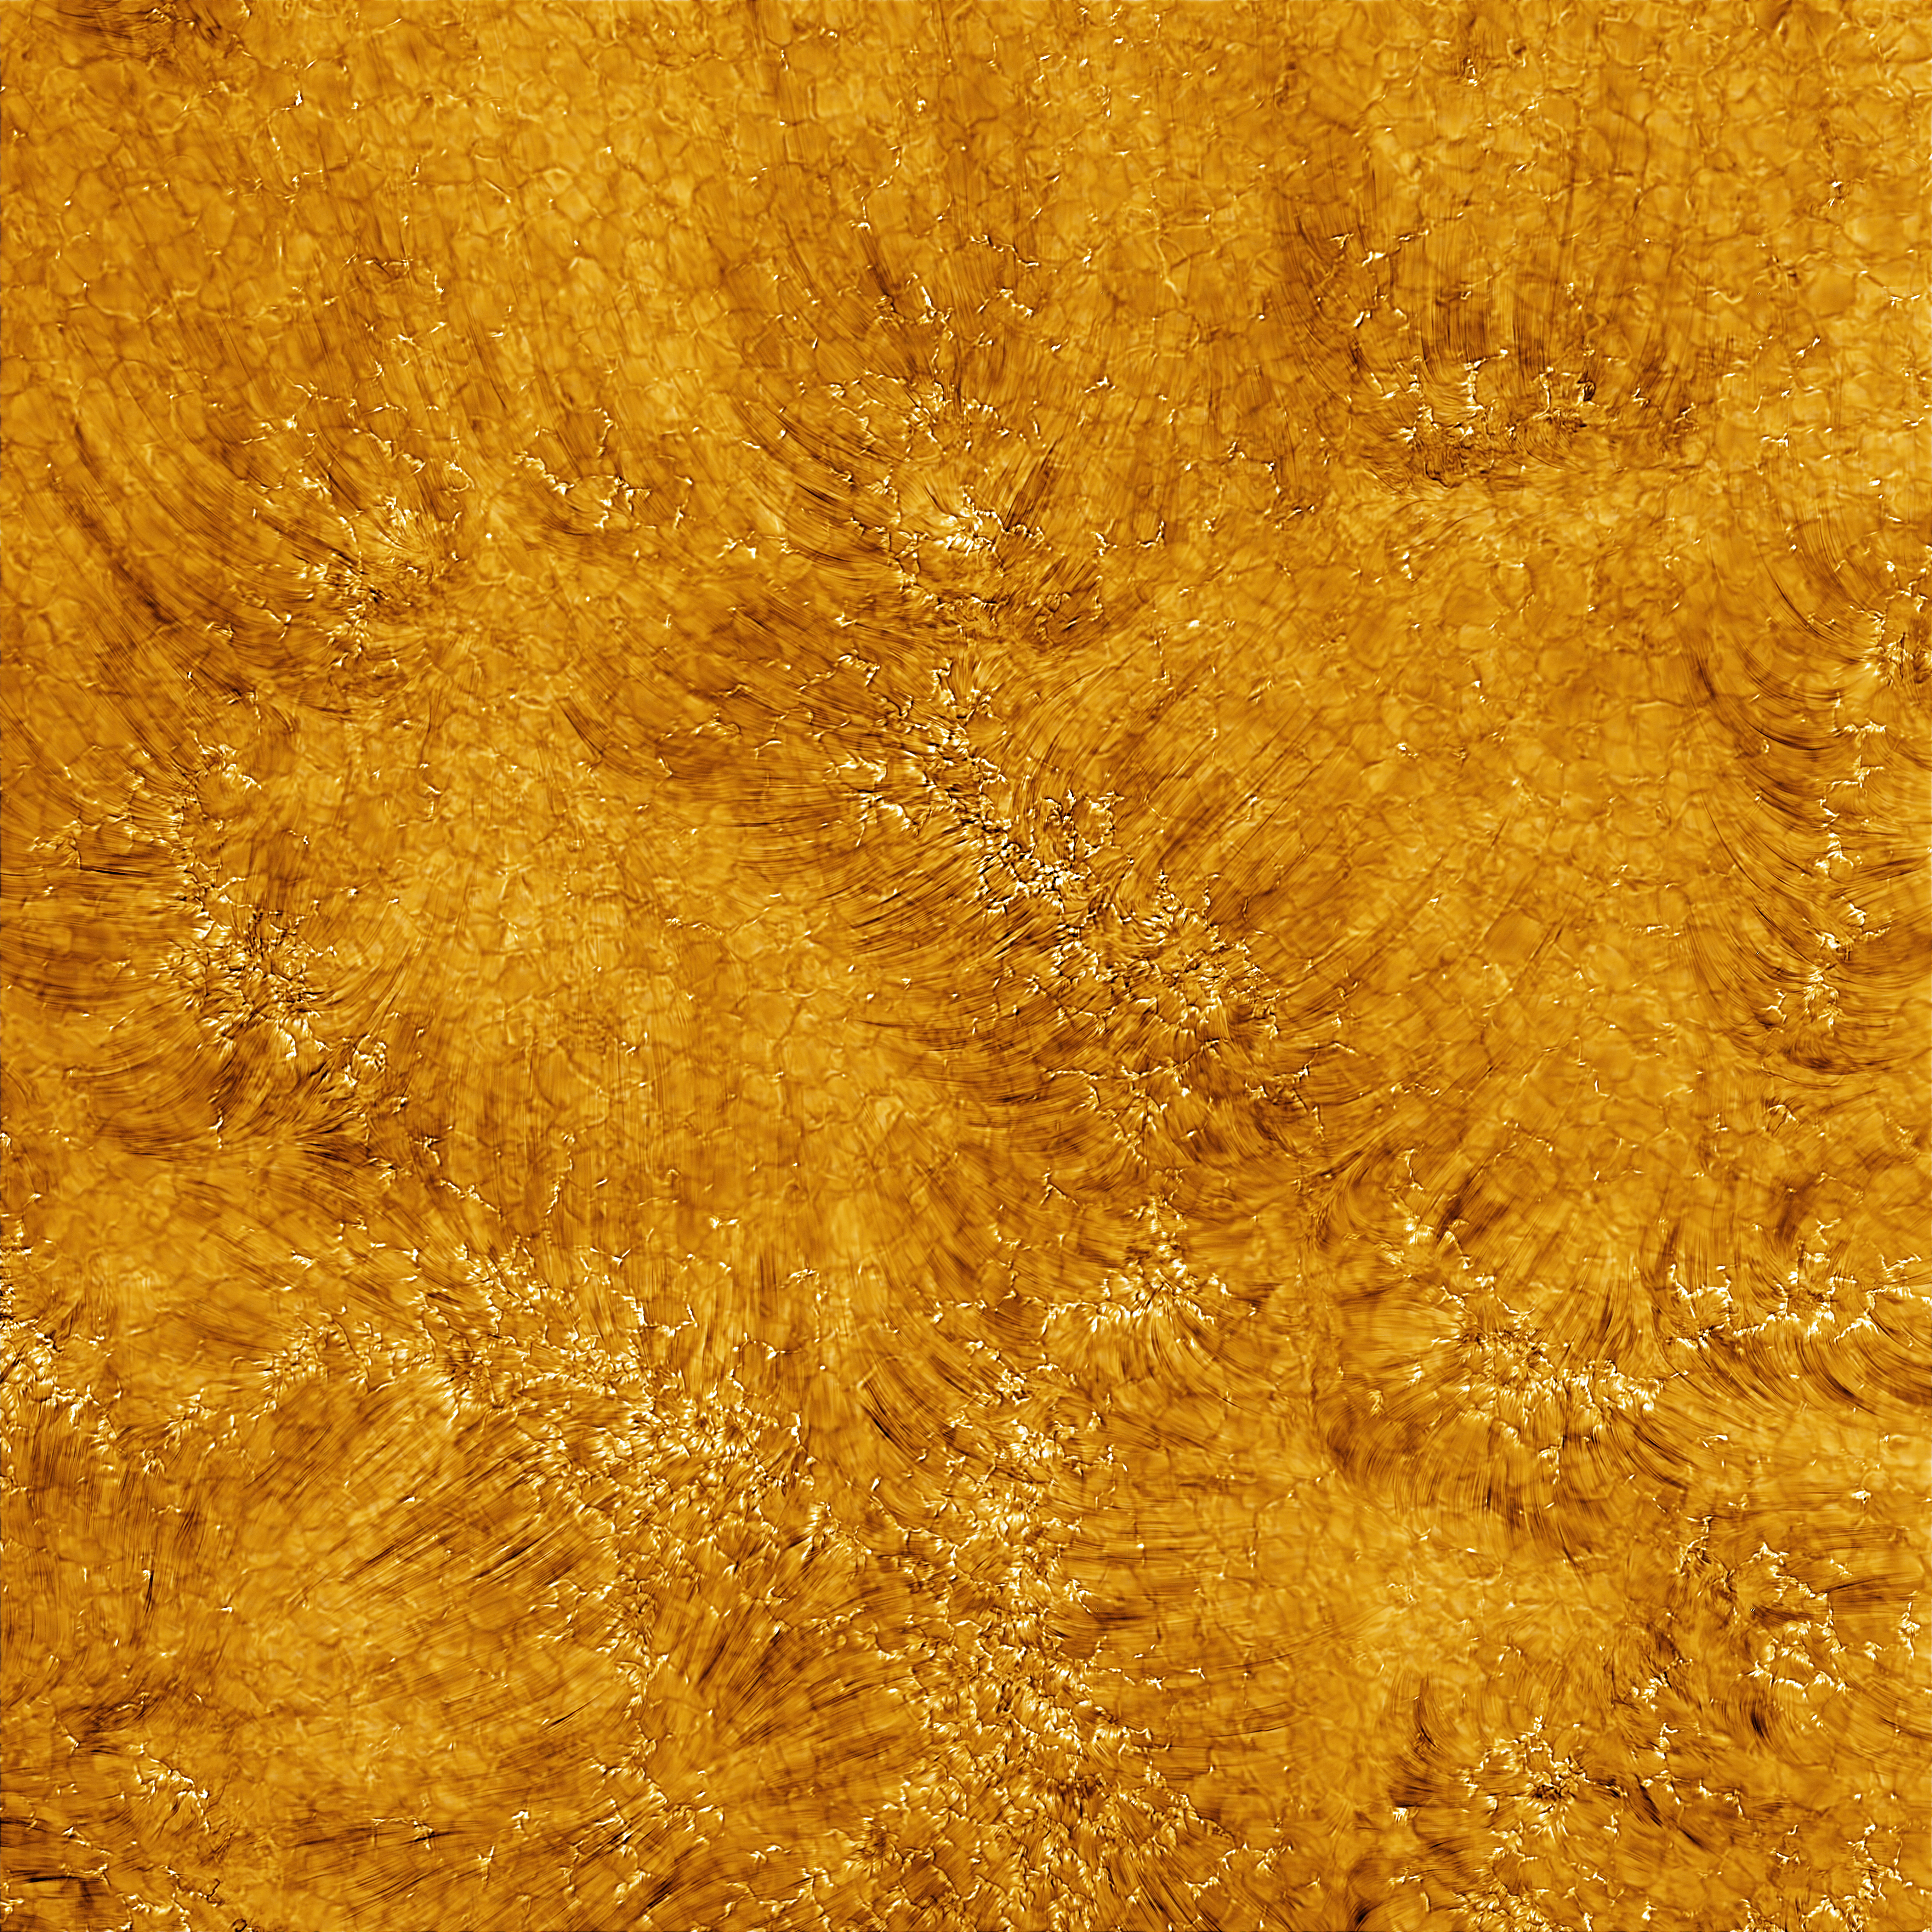

Observations released in celebration of the Inouye Solar Telescope Inauguration Ceremony

The first images of the chromosphere — the area of the Sun’s atmosphere above the surface — taken with the Daniel K. Inouye Solar Telescope on 3 June 2022. The image shows a region 82,500 kilometers across at a resolution of 18 km. This image is taken at 486.13 nanometers using the hydrogen-beta line from the Balmer series.

Credit: NSO/AURA/NSF